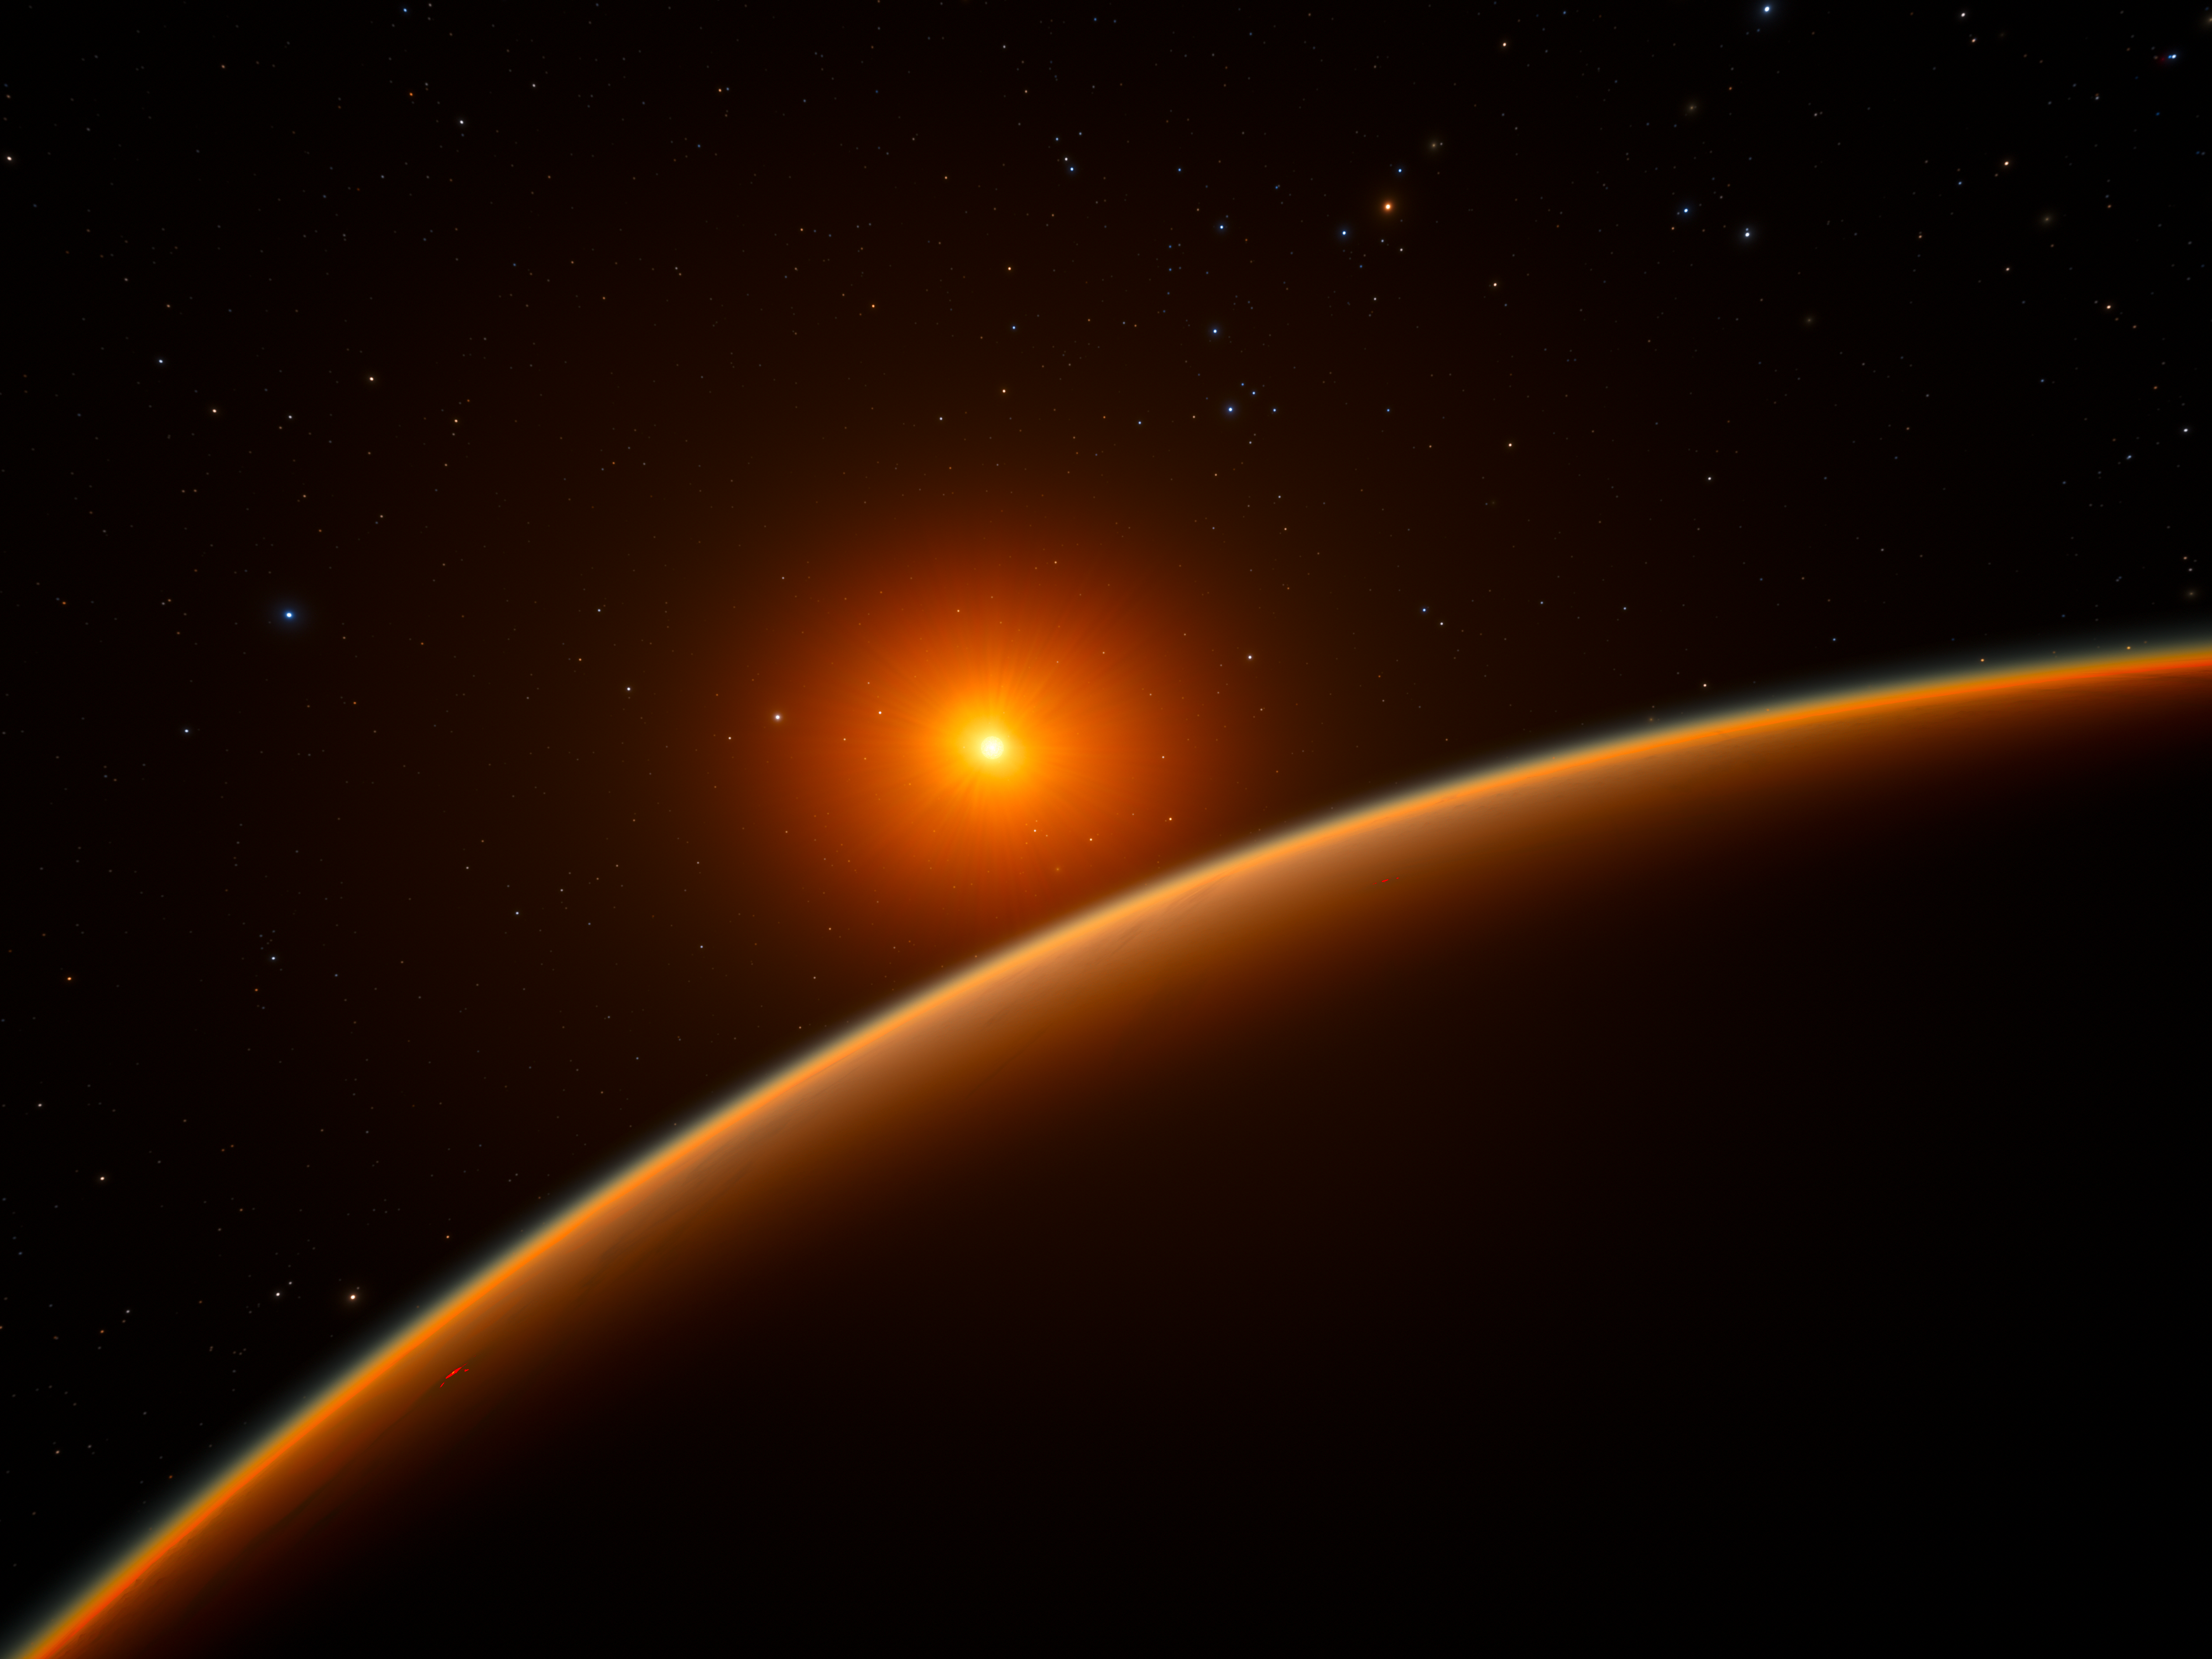

Artist’s impression of the super-Earth exoplanet LHS 1140b

This artist’s impression shows the exoplanet LHS 1140b, which orbits a red dwarf star 40 light-years from Earth and may be the new holder of the title “best place to look for signs of life beyond the Solar System”. Using ESO’s HARPS instrument at La Silla, and other telescopes around the world, an international team of astronomers discovered this super-Earth orbiting in the habitable zone around the faint star LHS 1140. This world is a little larger and much more massive than the Earth and has likely retained most of its atmosphere.

Credit: ESO/spaceengine.org